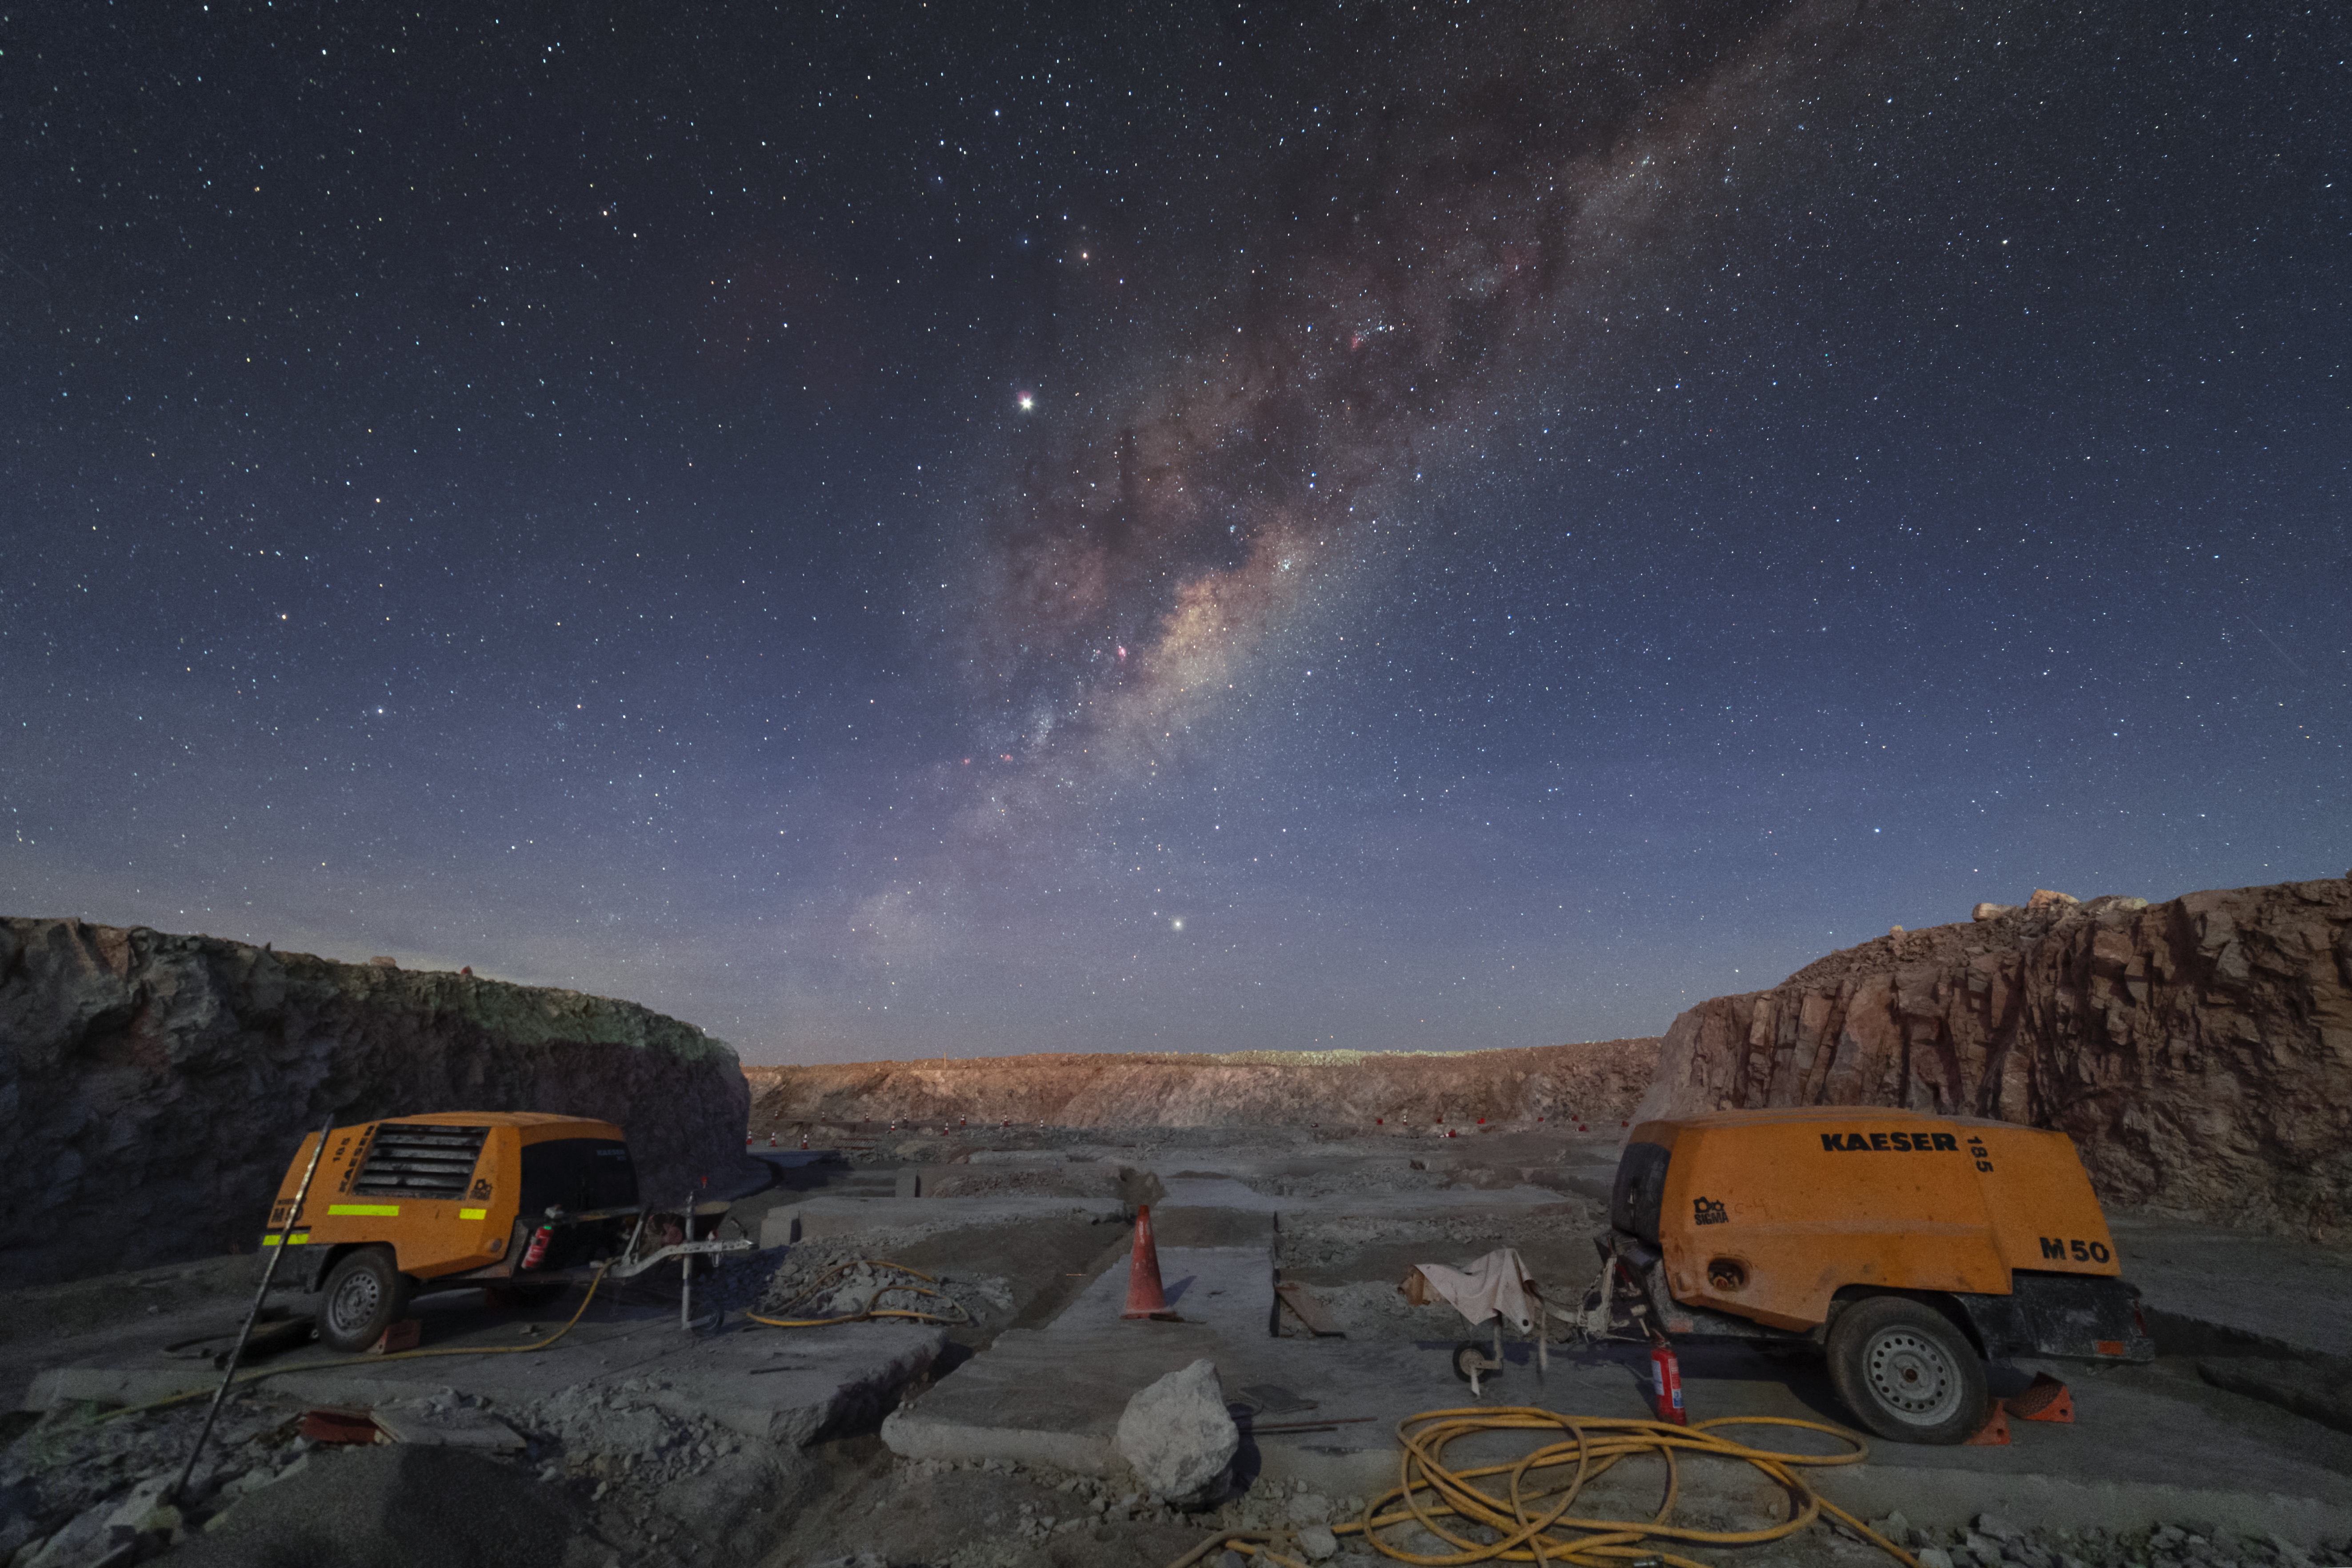

Working under the Milky Way at ELT construction site

On top of Chile's Cerro Armazones lies the future home of ESO's Extremely Large Telescope (ELT). This revolutionary telescope will tackle the biggest scientific challenges of our time, including tracking down Earth-like planets around other stars and probing the nature of dark matter and dark energy.

Credit: P. Horálek/ESO